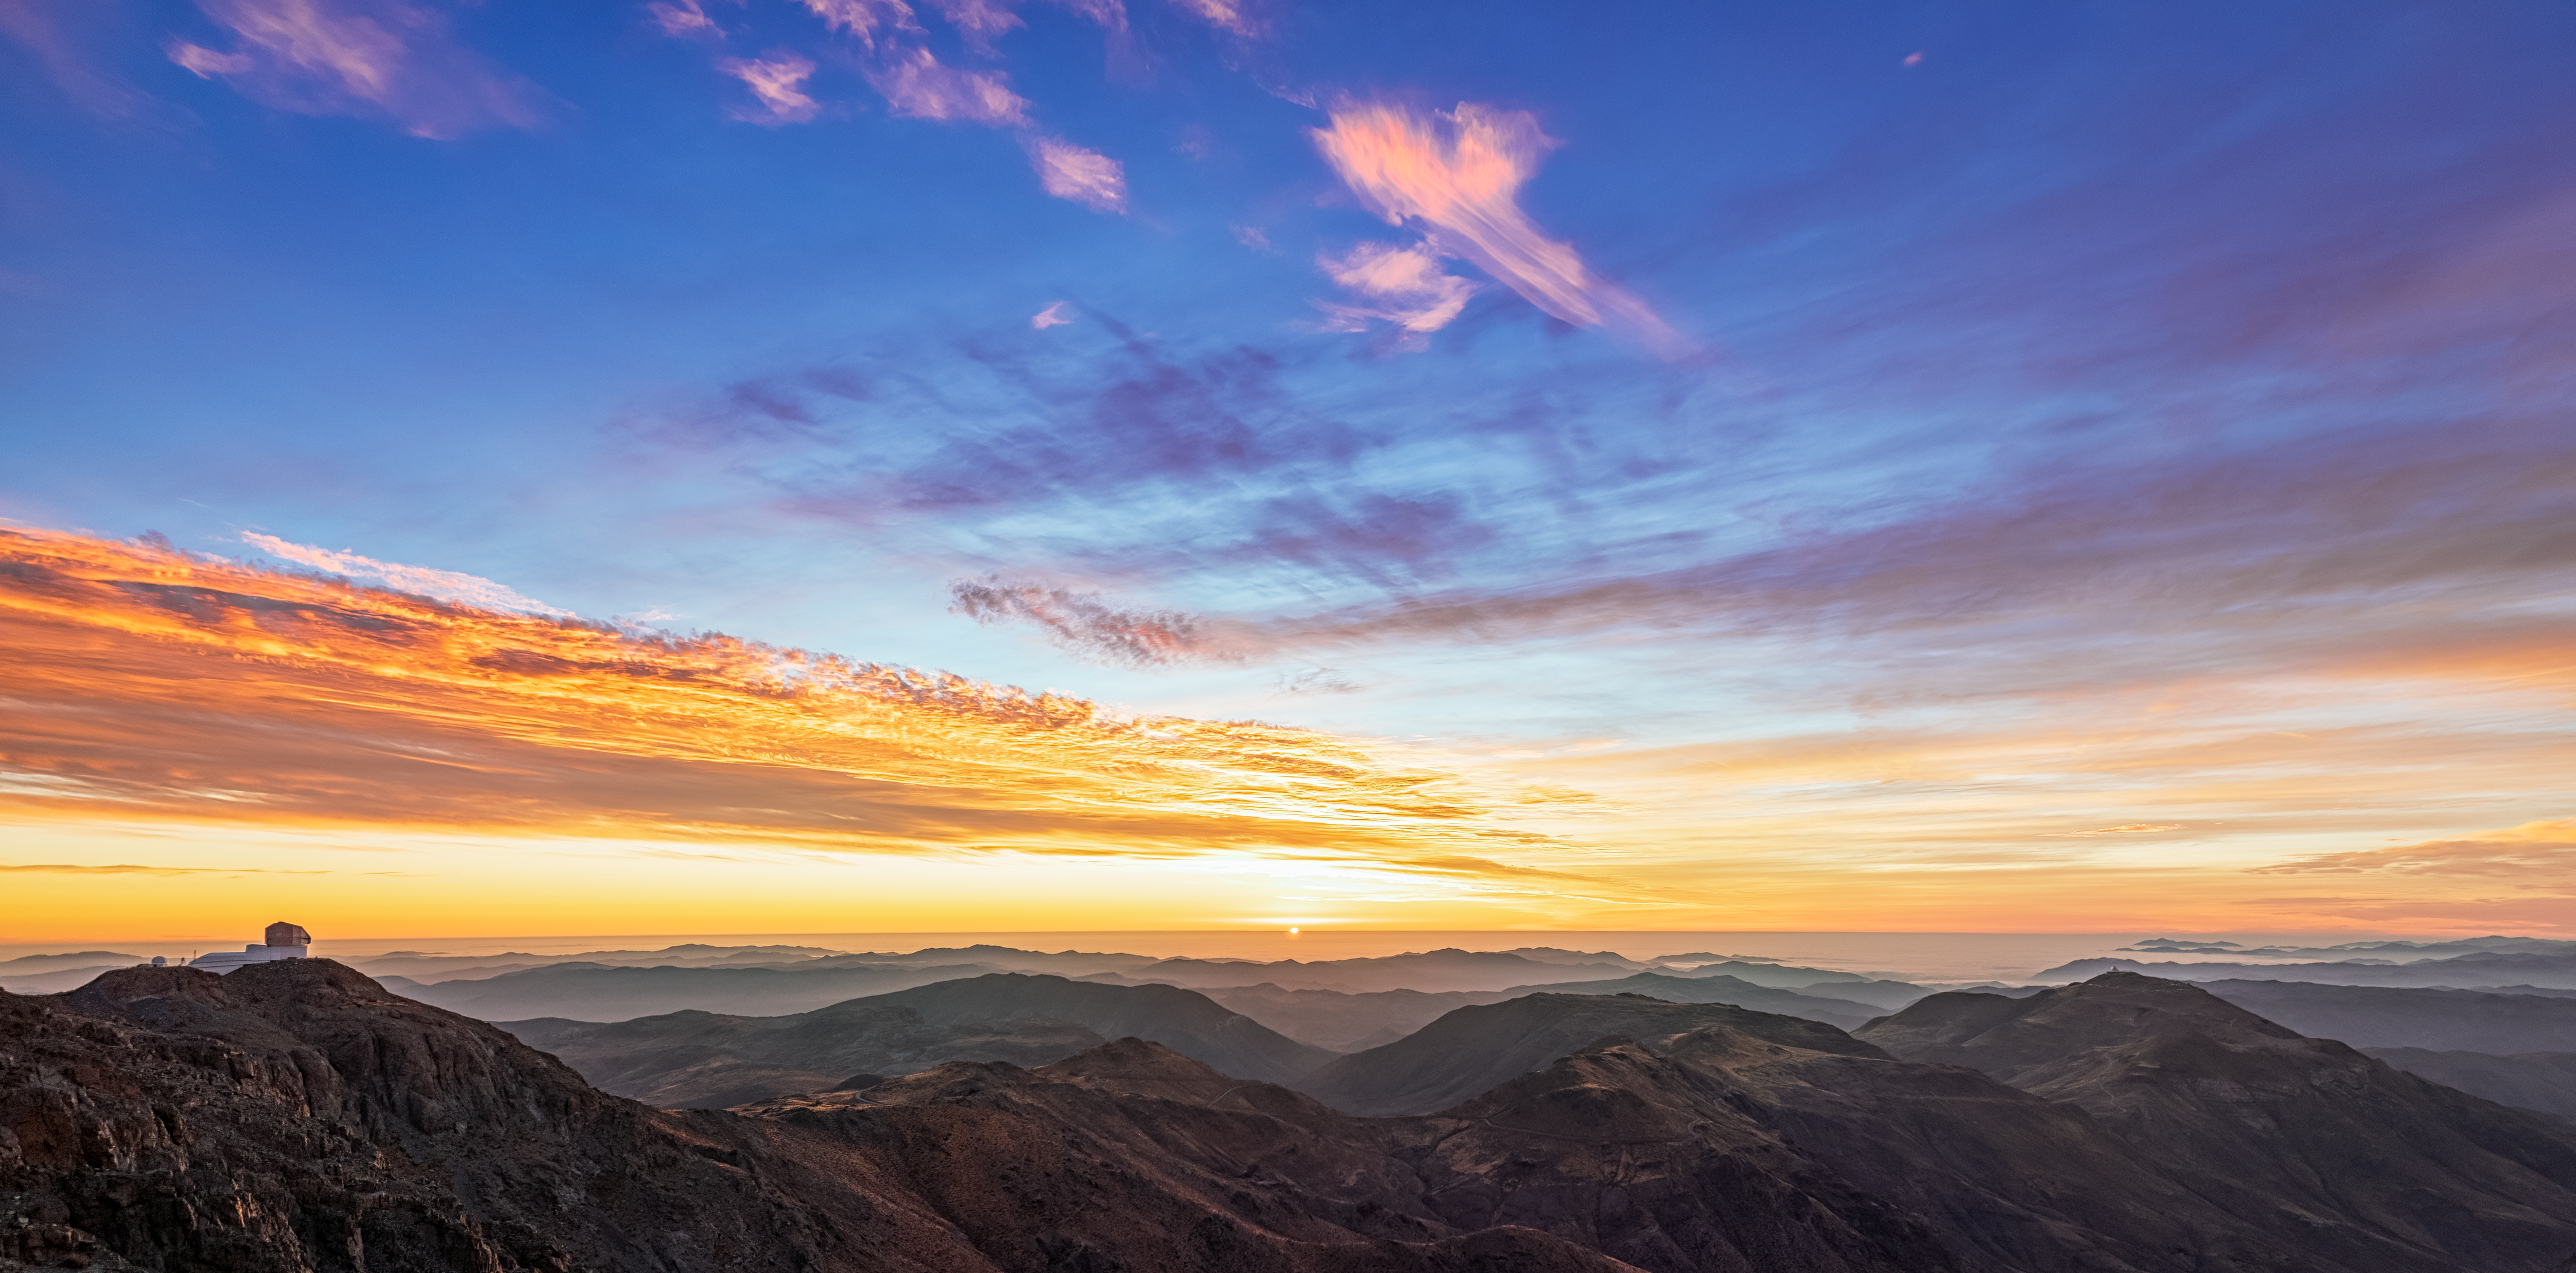

Sunset over Cerro Pachón

The sun sets at Cerro Pachón in Chile, home to NSF-DOE Vera C. Rubin Observatory, which can be seen on the mountain peak at left.

Credit: RubinObs/NOIRLab/SLAC/NSF/DOE/AURA/P. Horálek